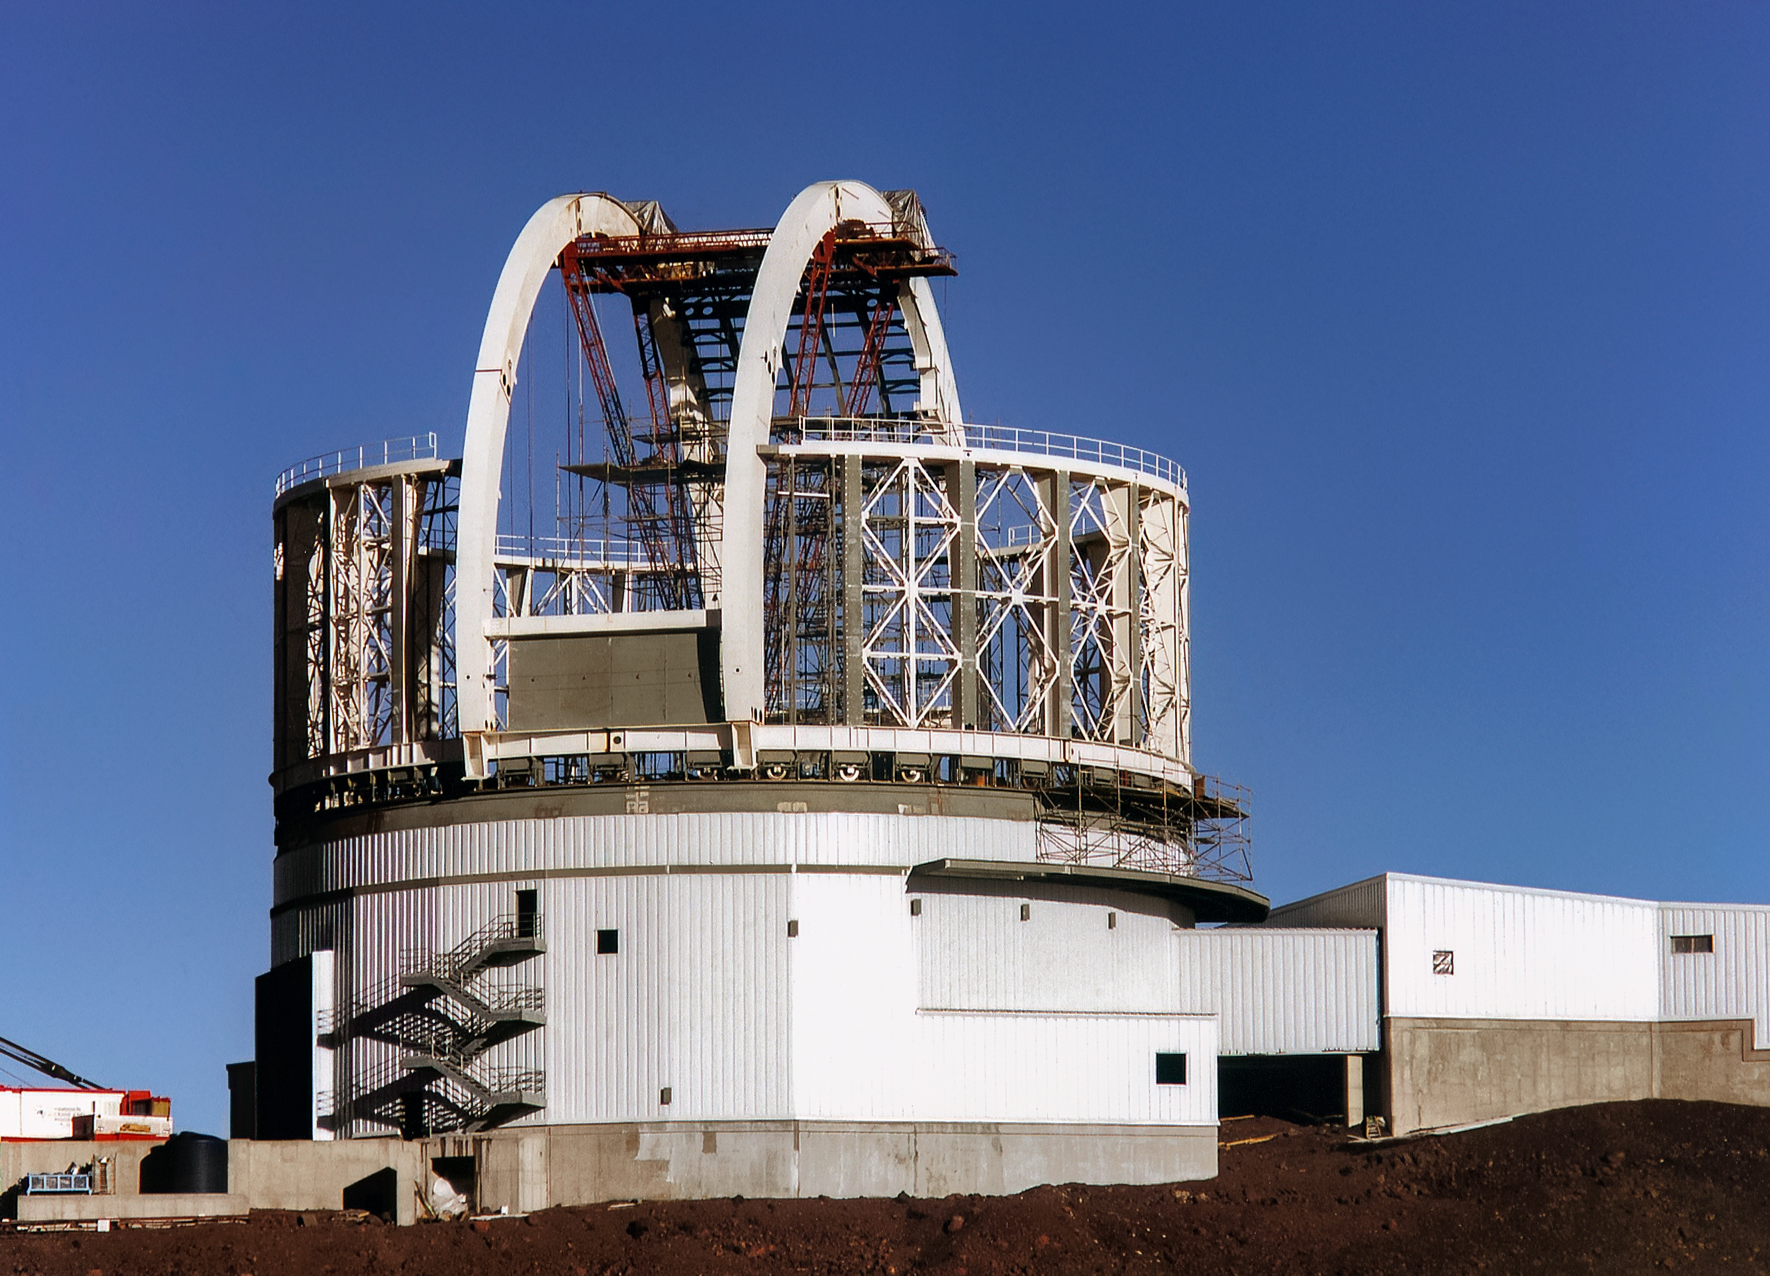

Gemini North Progress

Gemini North telescope construction progress on Maunakea in 1997.

Credit: International Gemini Observatory/NOIRLab/NSF/AURA